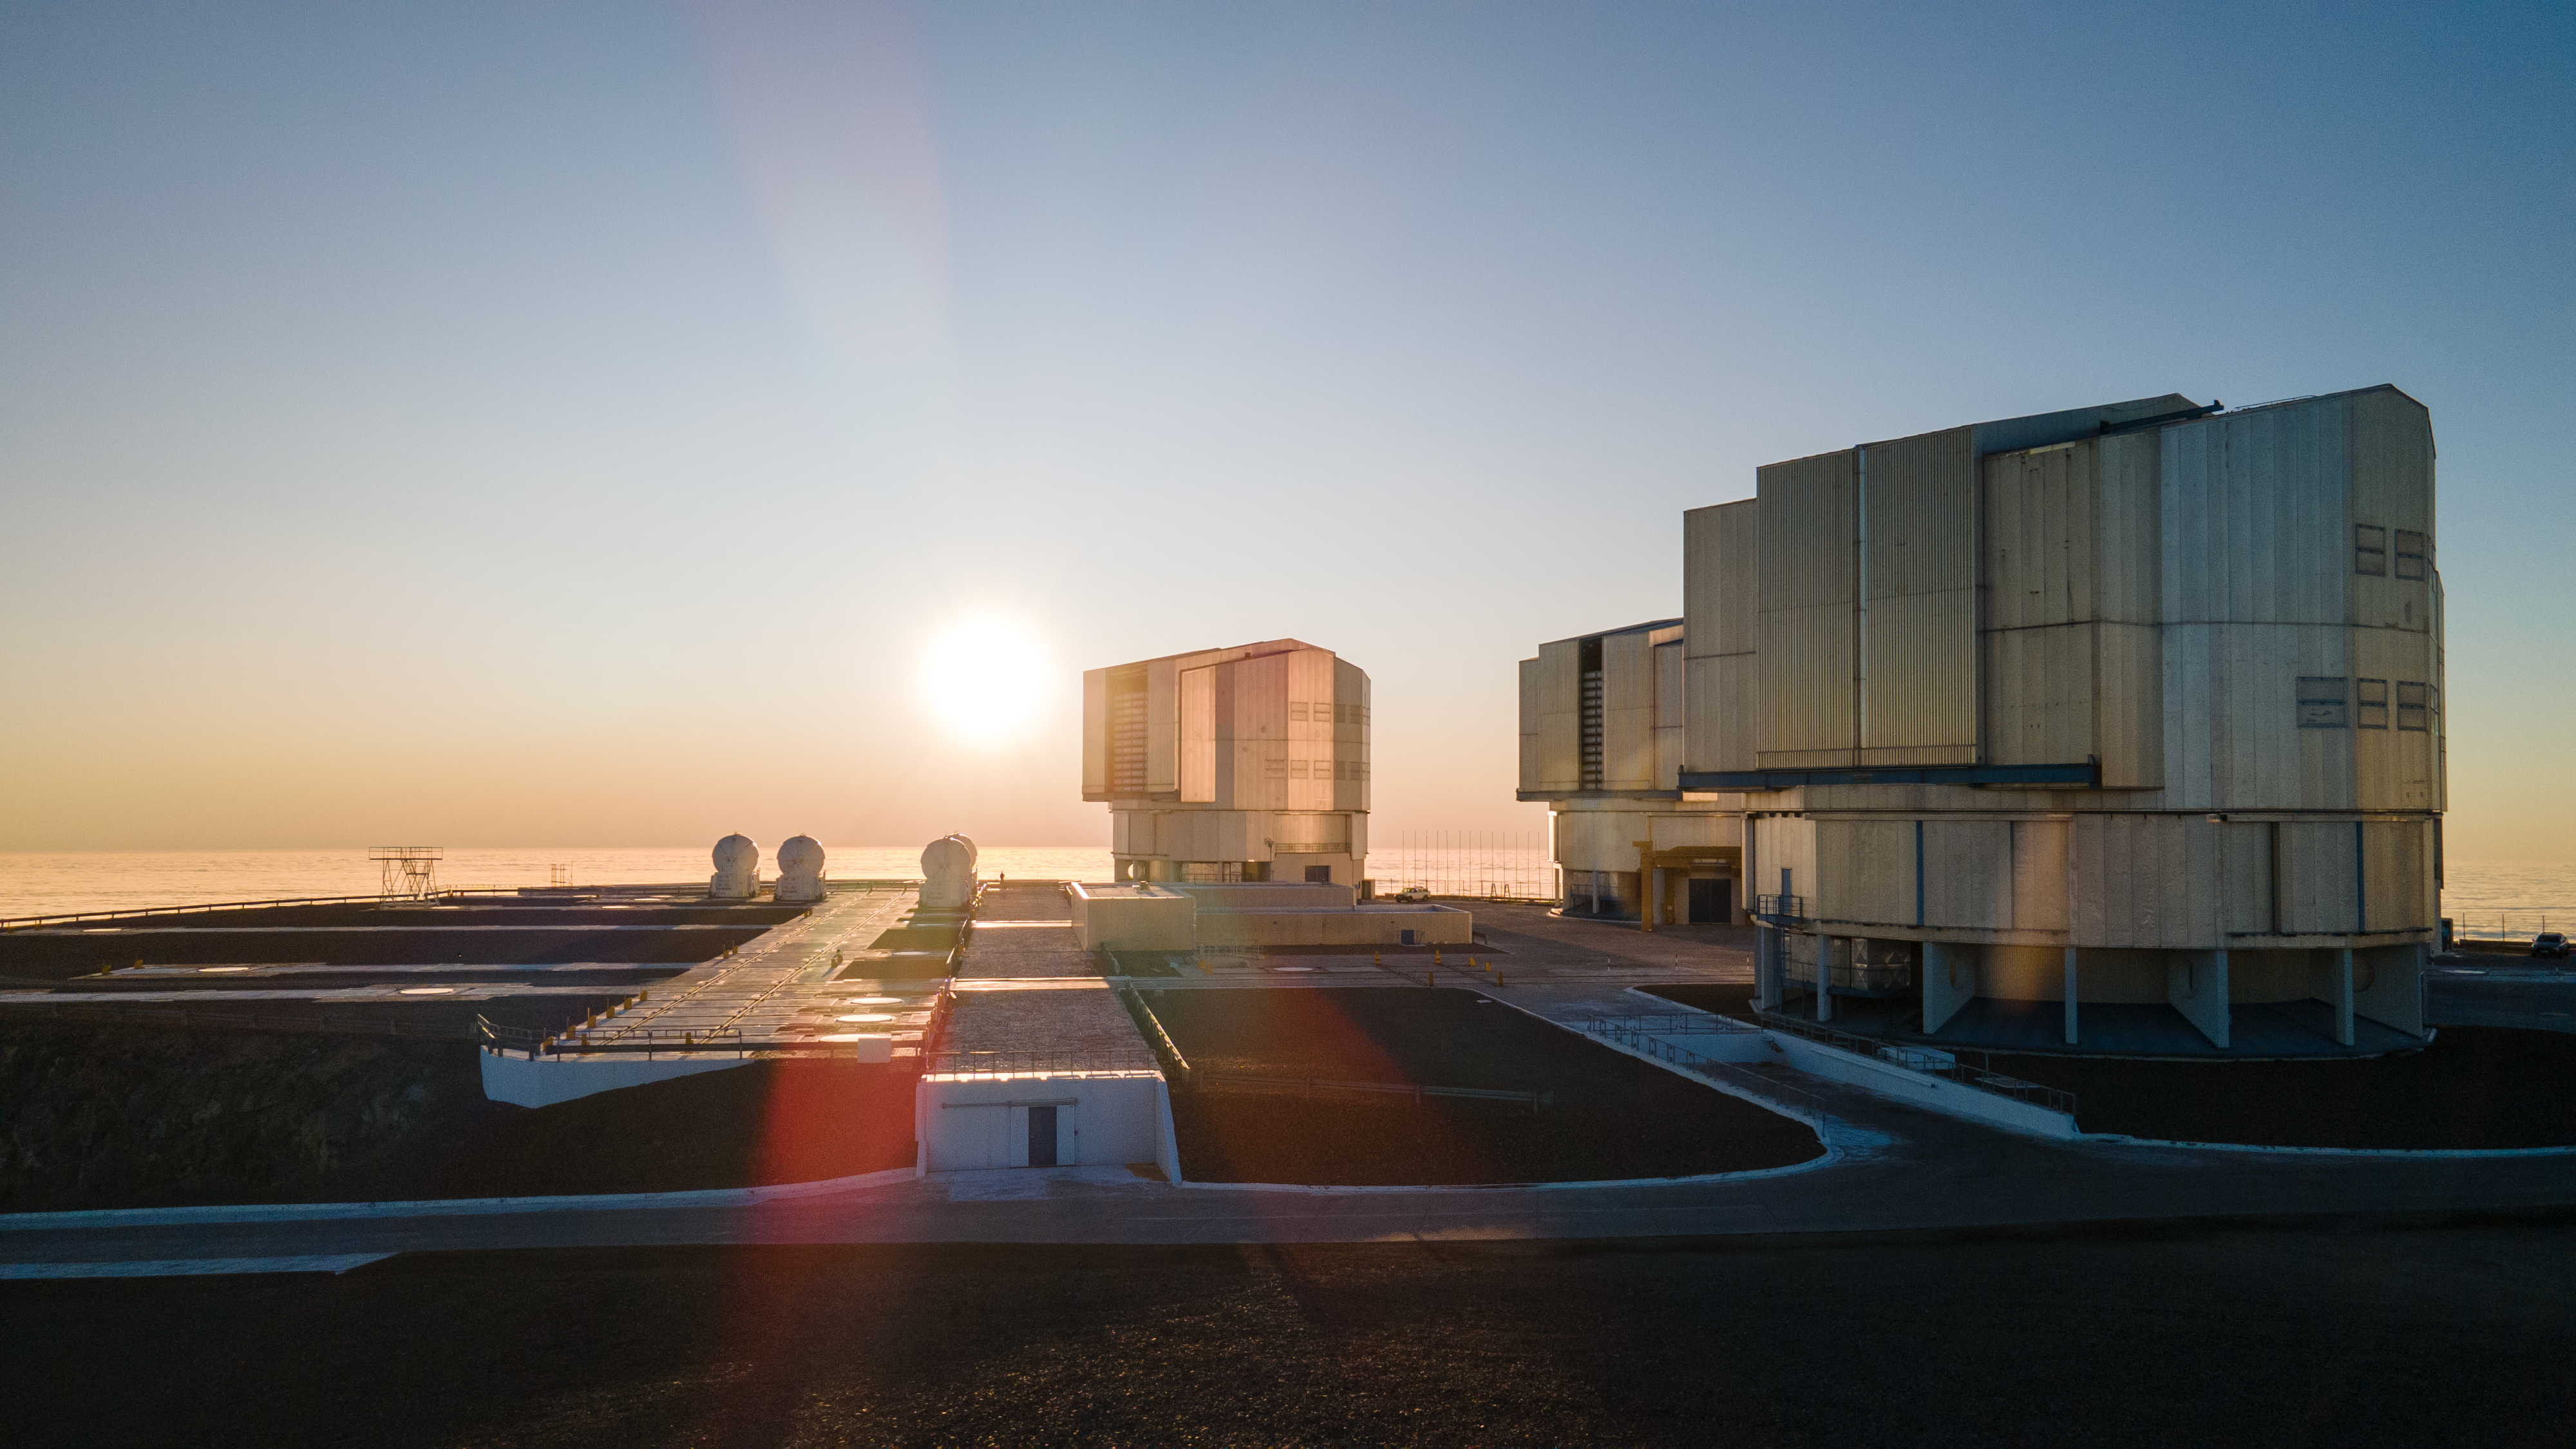

Sunset view of ESO’s Very Large Telescope

A photograph showing most of the telescopes that make up ESO’s Very Large Telescope. At the centre, to the right of the setting Sun, the Unit Telescope 1 stands ready to observe. It started operating 25 years ago this week.

Credit: ESO